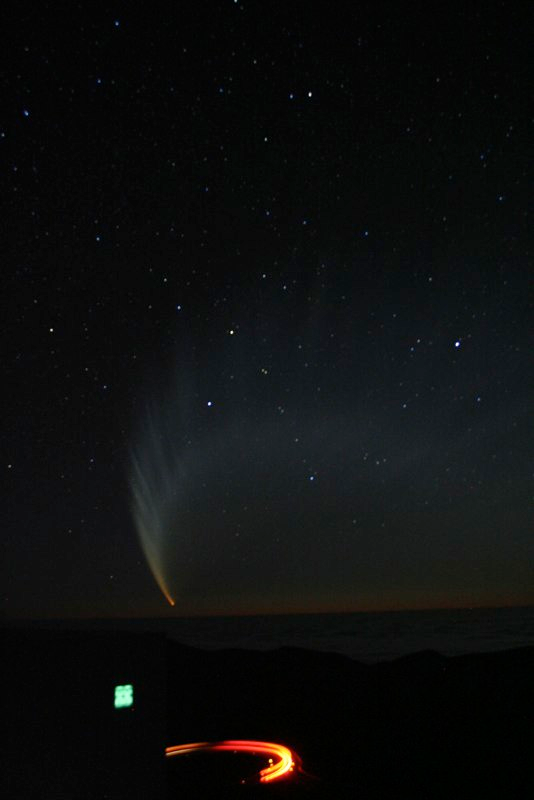

Comet McNaught

Images collected by ESO staff of the very bright comet McNaught that was visible in Europe early January 2007 and is presently visible from the Southern Hemisphere.

Credit: ESO